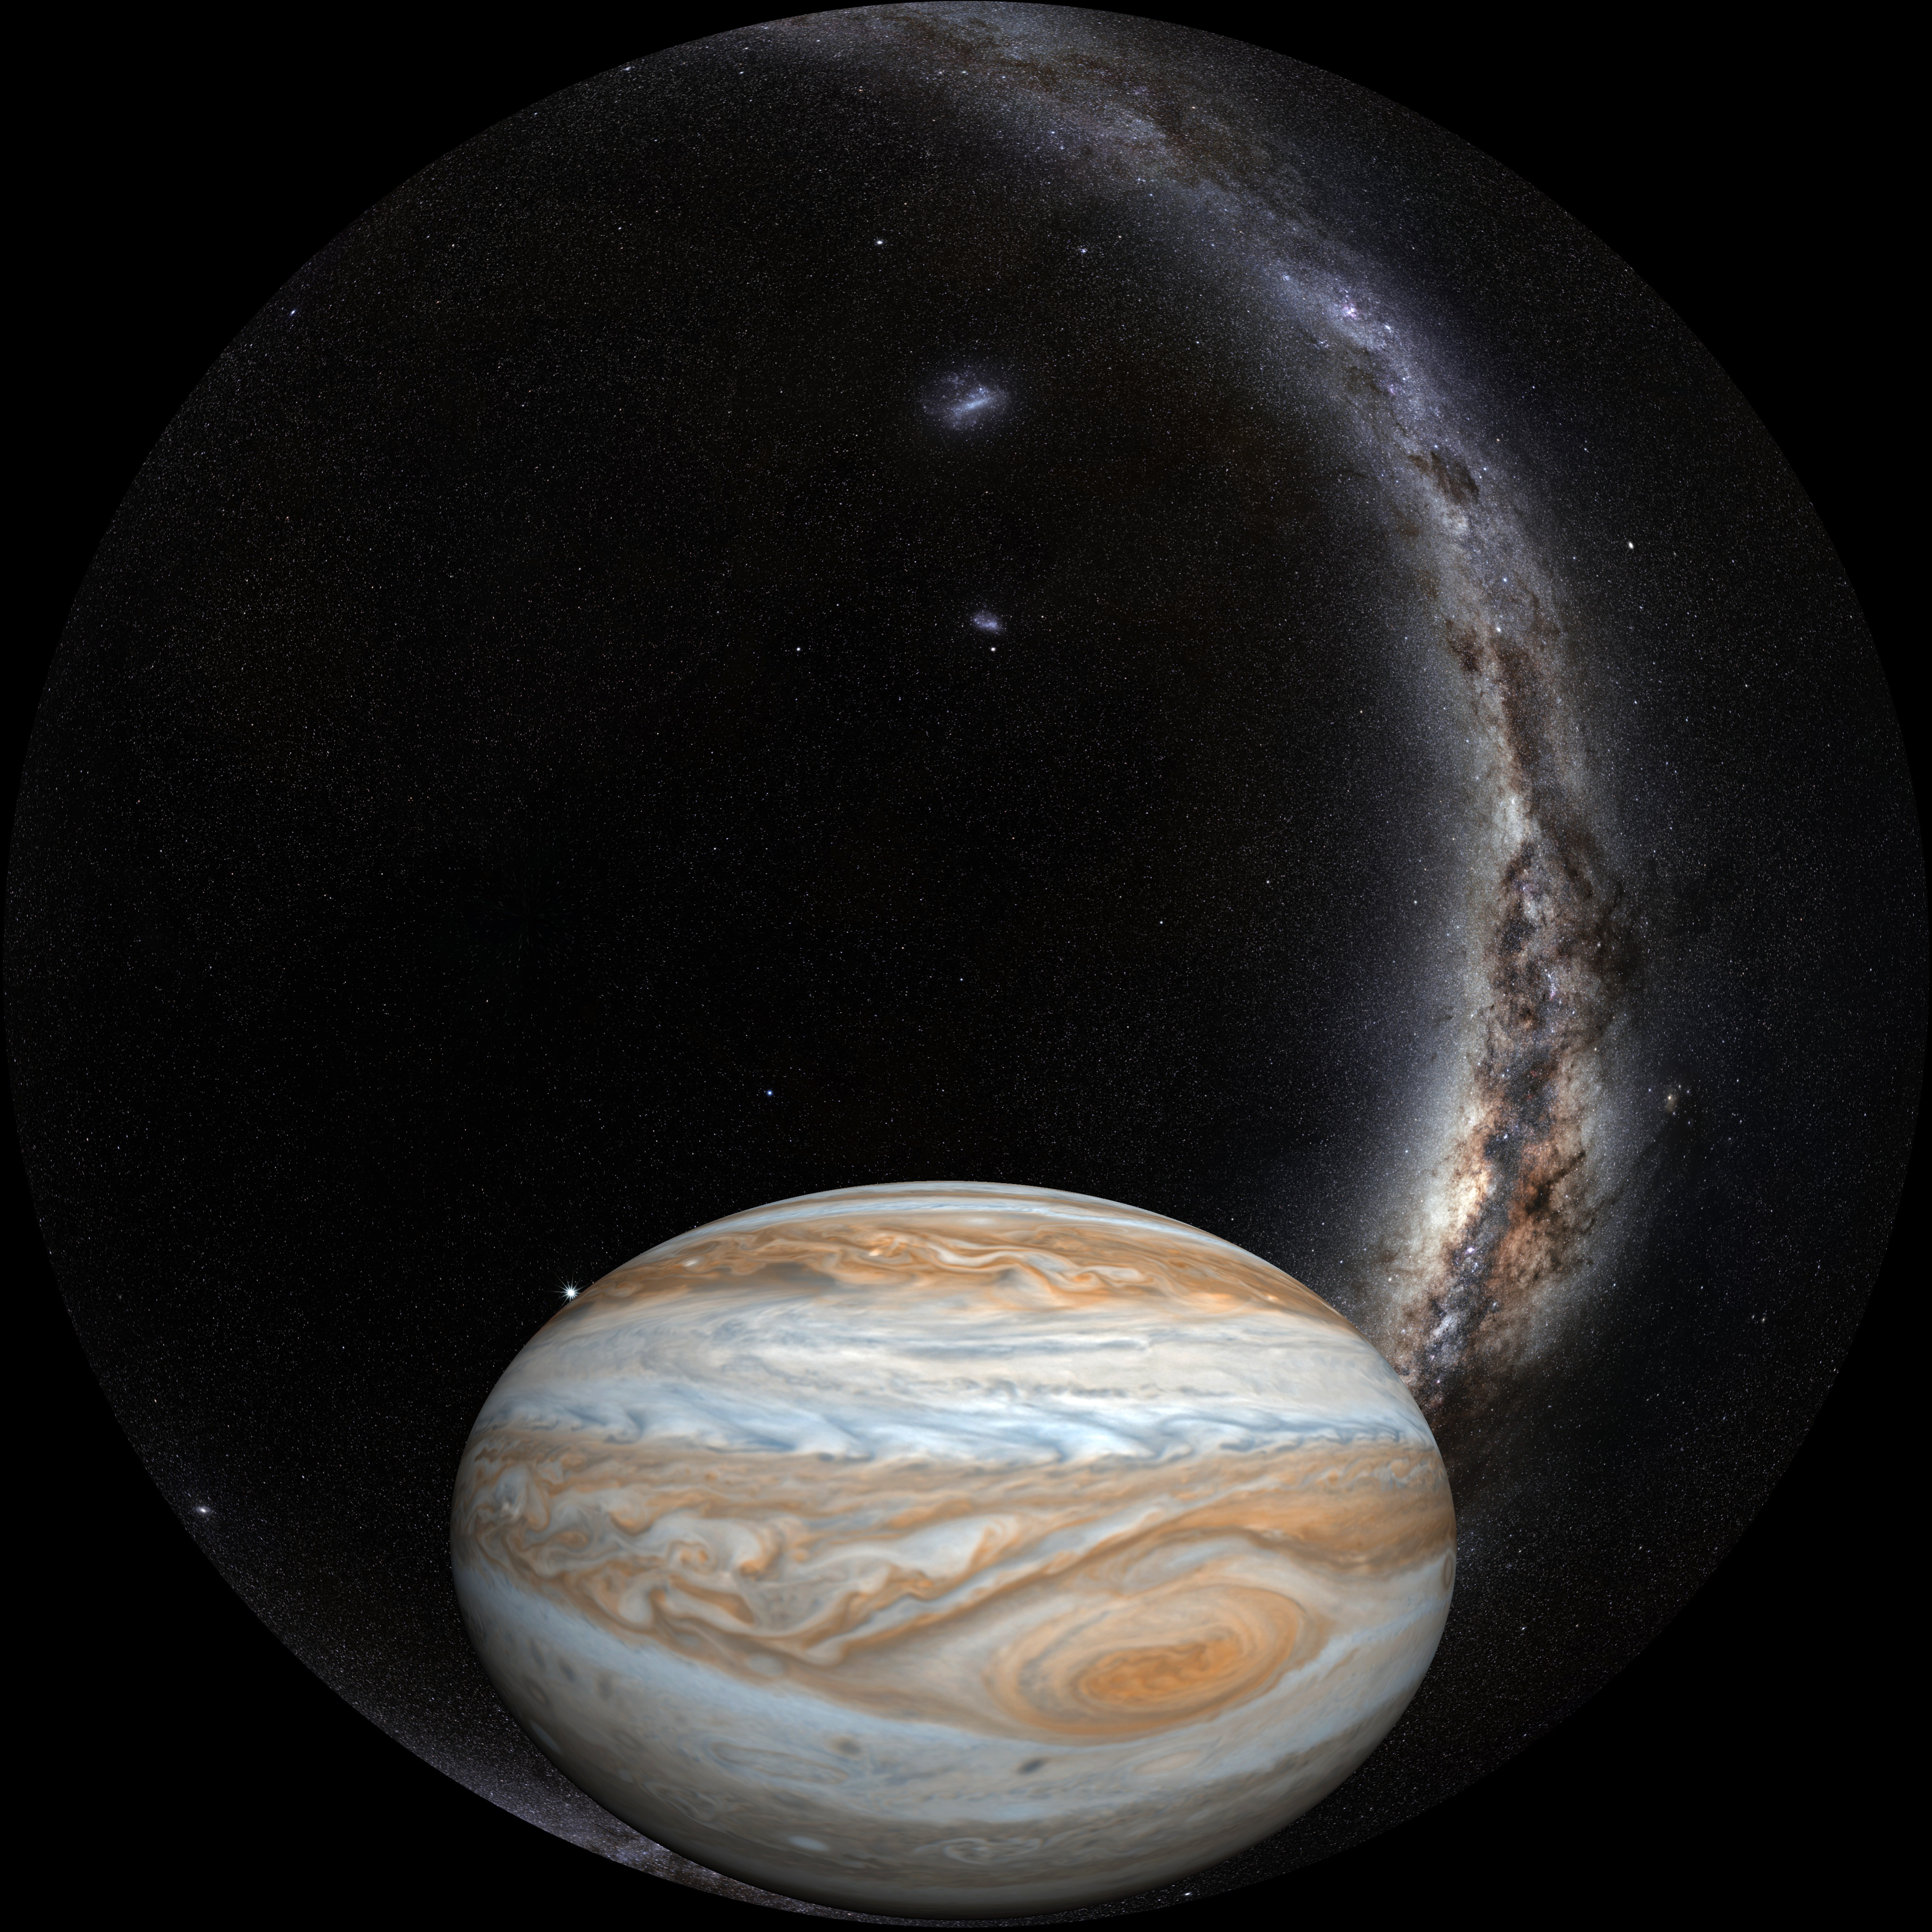

Image still from the planetarium show "From Earth to the Universe"

A still from ESO's planetarium show From Earth to the Universe showing Jupiter and its red spot.

Credit: T. Matsopoulos, NASA & ESO/S. Brunier